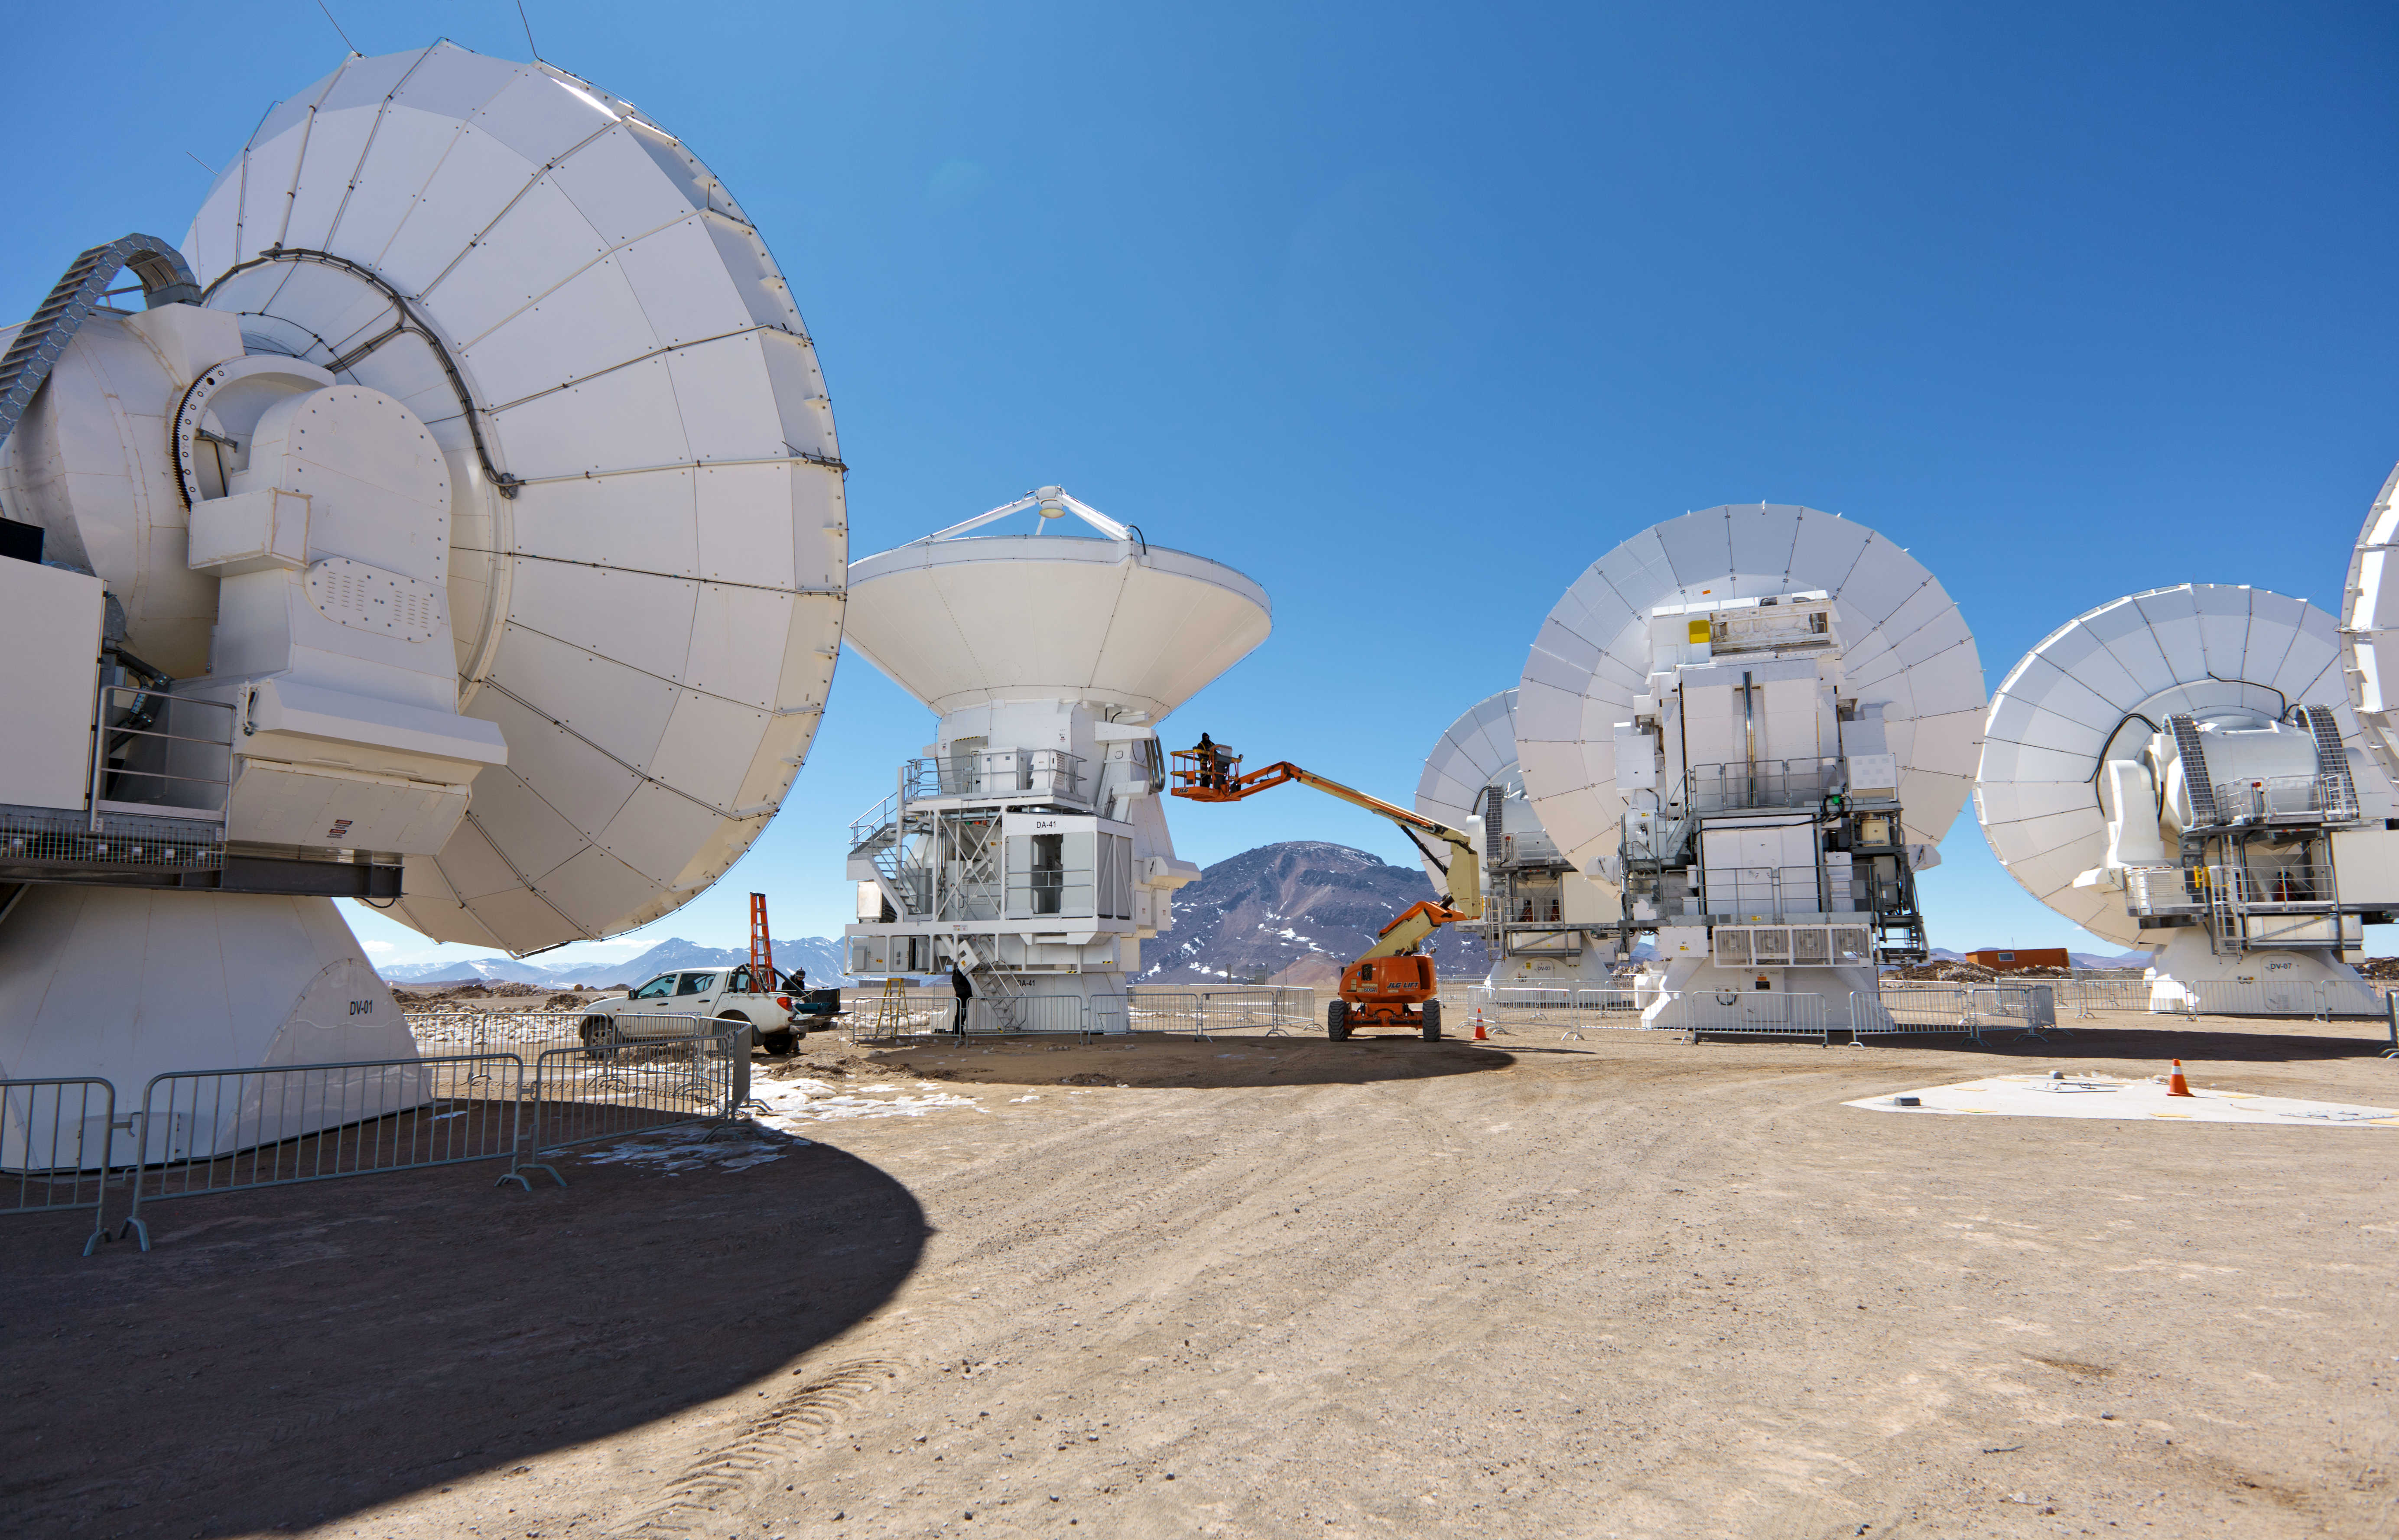

ALMA antennas

A collection of ALMA antennas at the Chajnantor plateau high in the Atacama Desert.

Credit: ESO